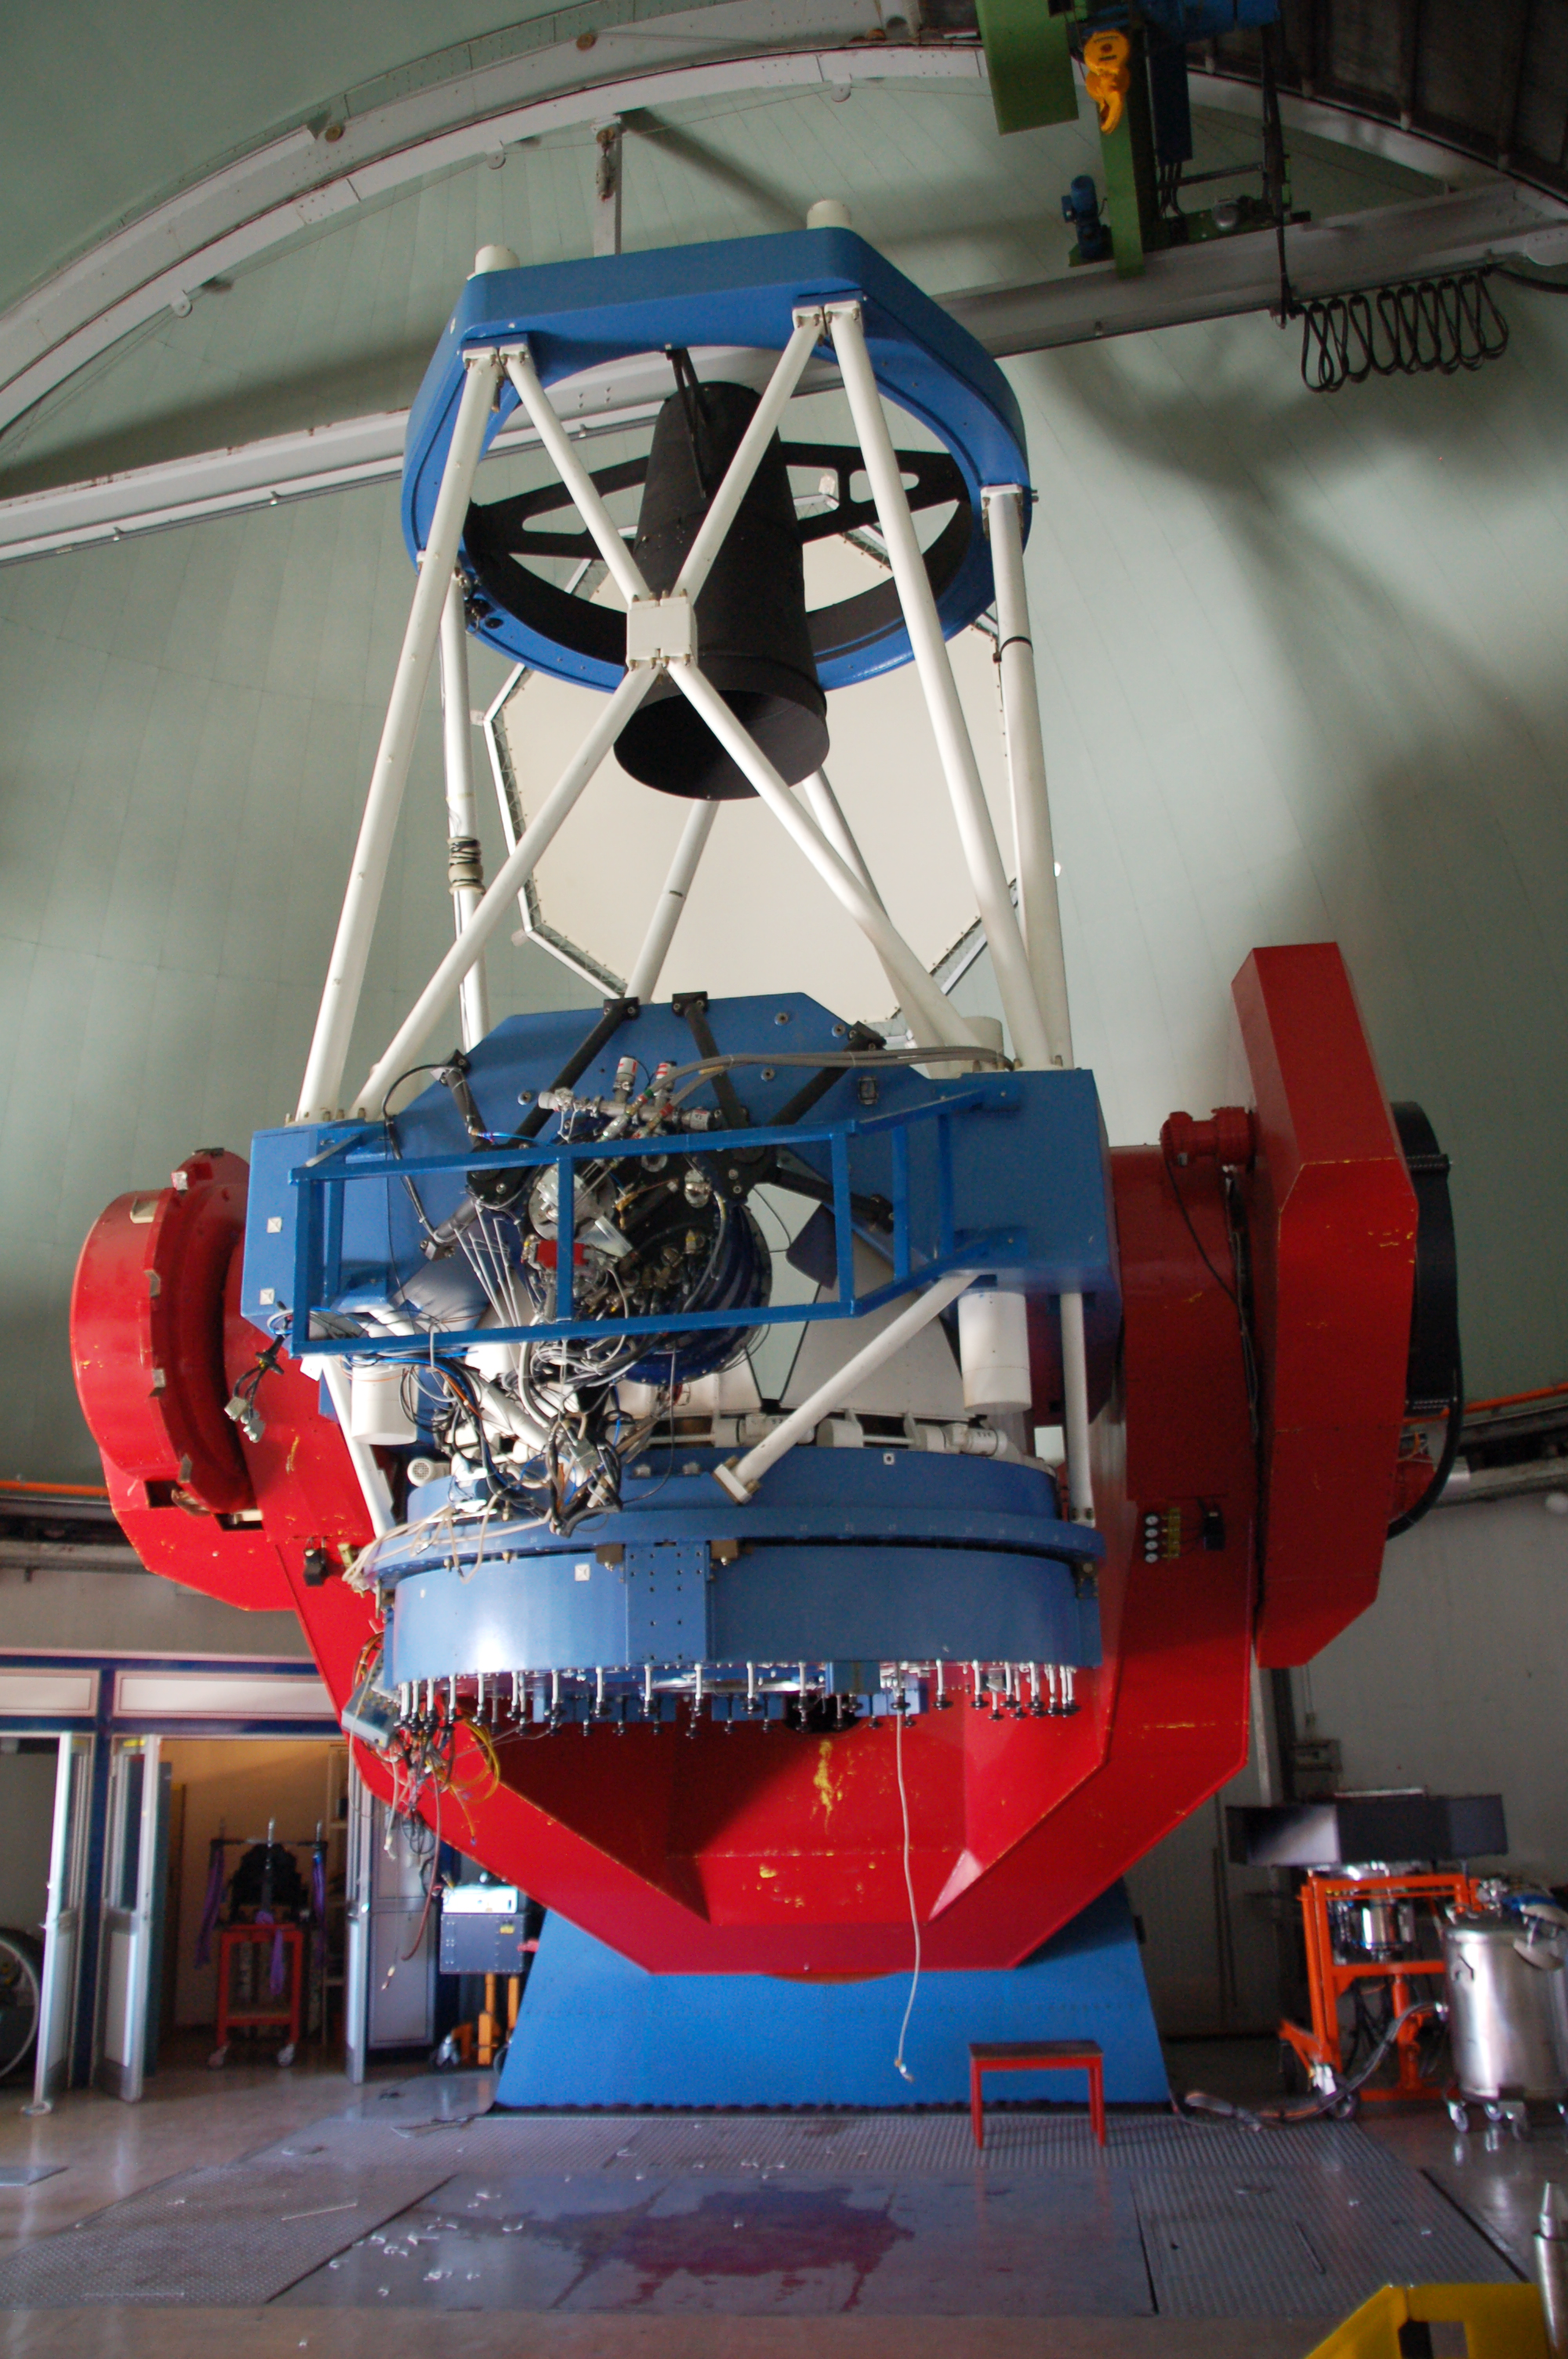

The MPG/ESO 2.2-metre telescope at La Silla

The MPG/ESO 2.2-metre telescope at La Silla in the Chilean desert has been in operation since early 1984. Operation and maintenance of the telescope was the responsibility of ESO. The telescope (which is a fork mounted Ritchey-Chretien) was built by Zeis and it is equipped with WFI, FEROS and GROND.

Credit: ESO